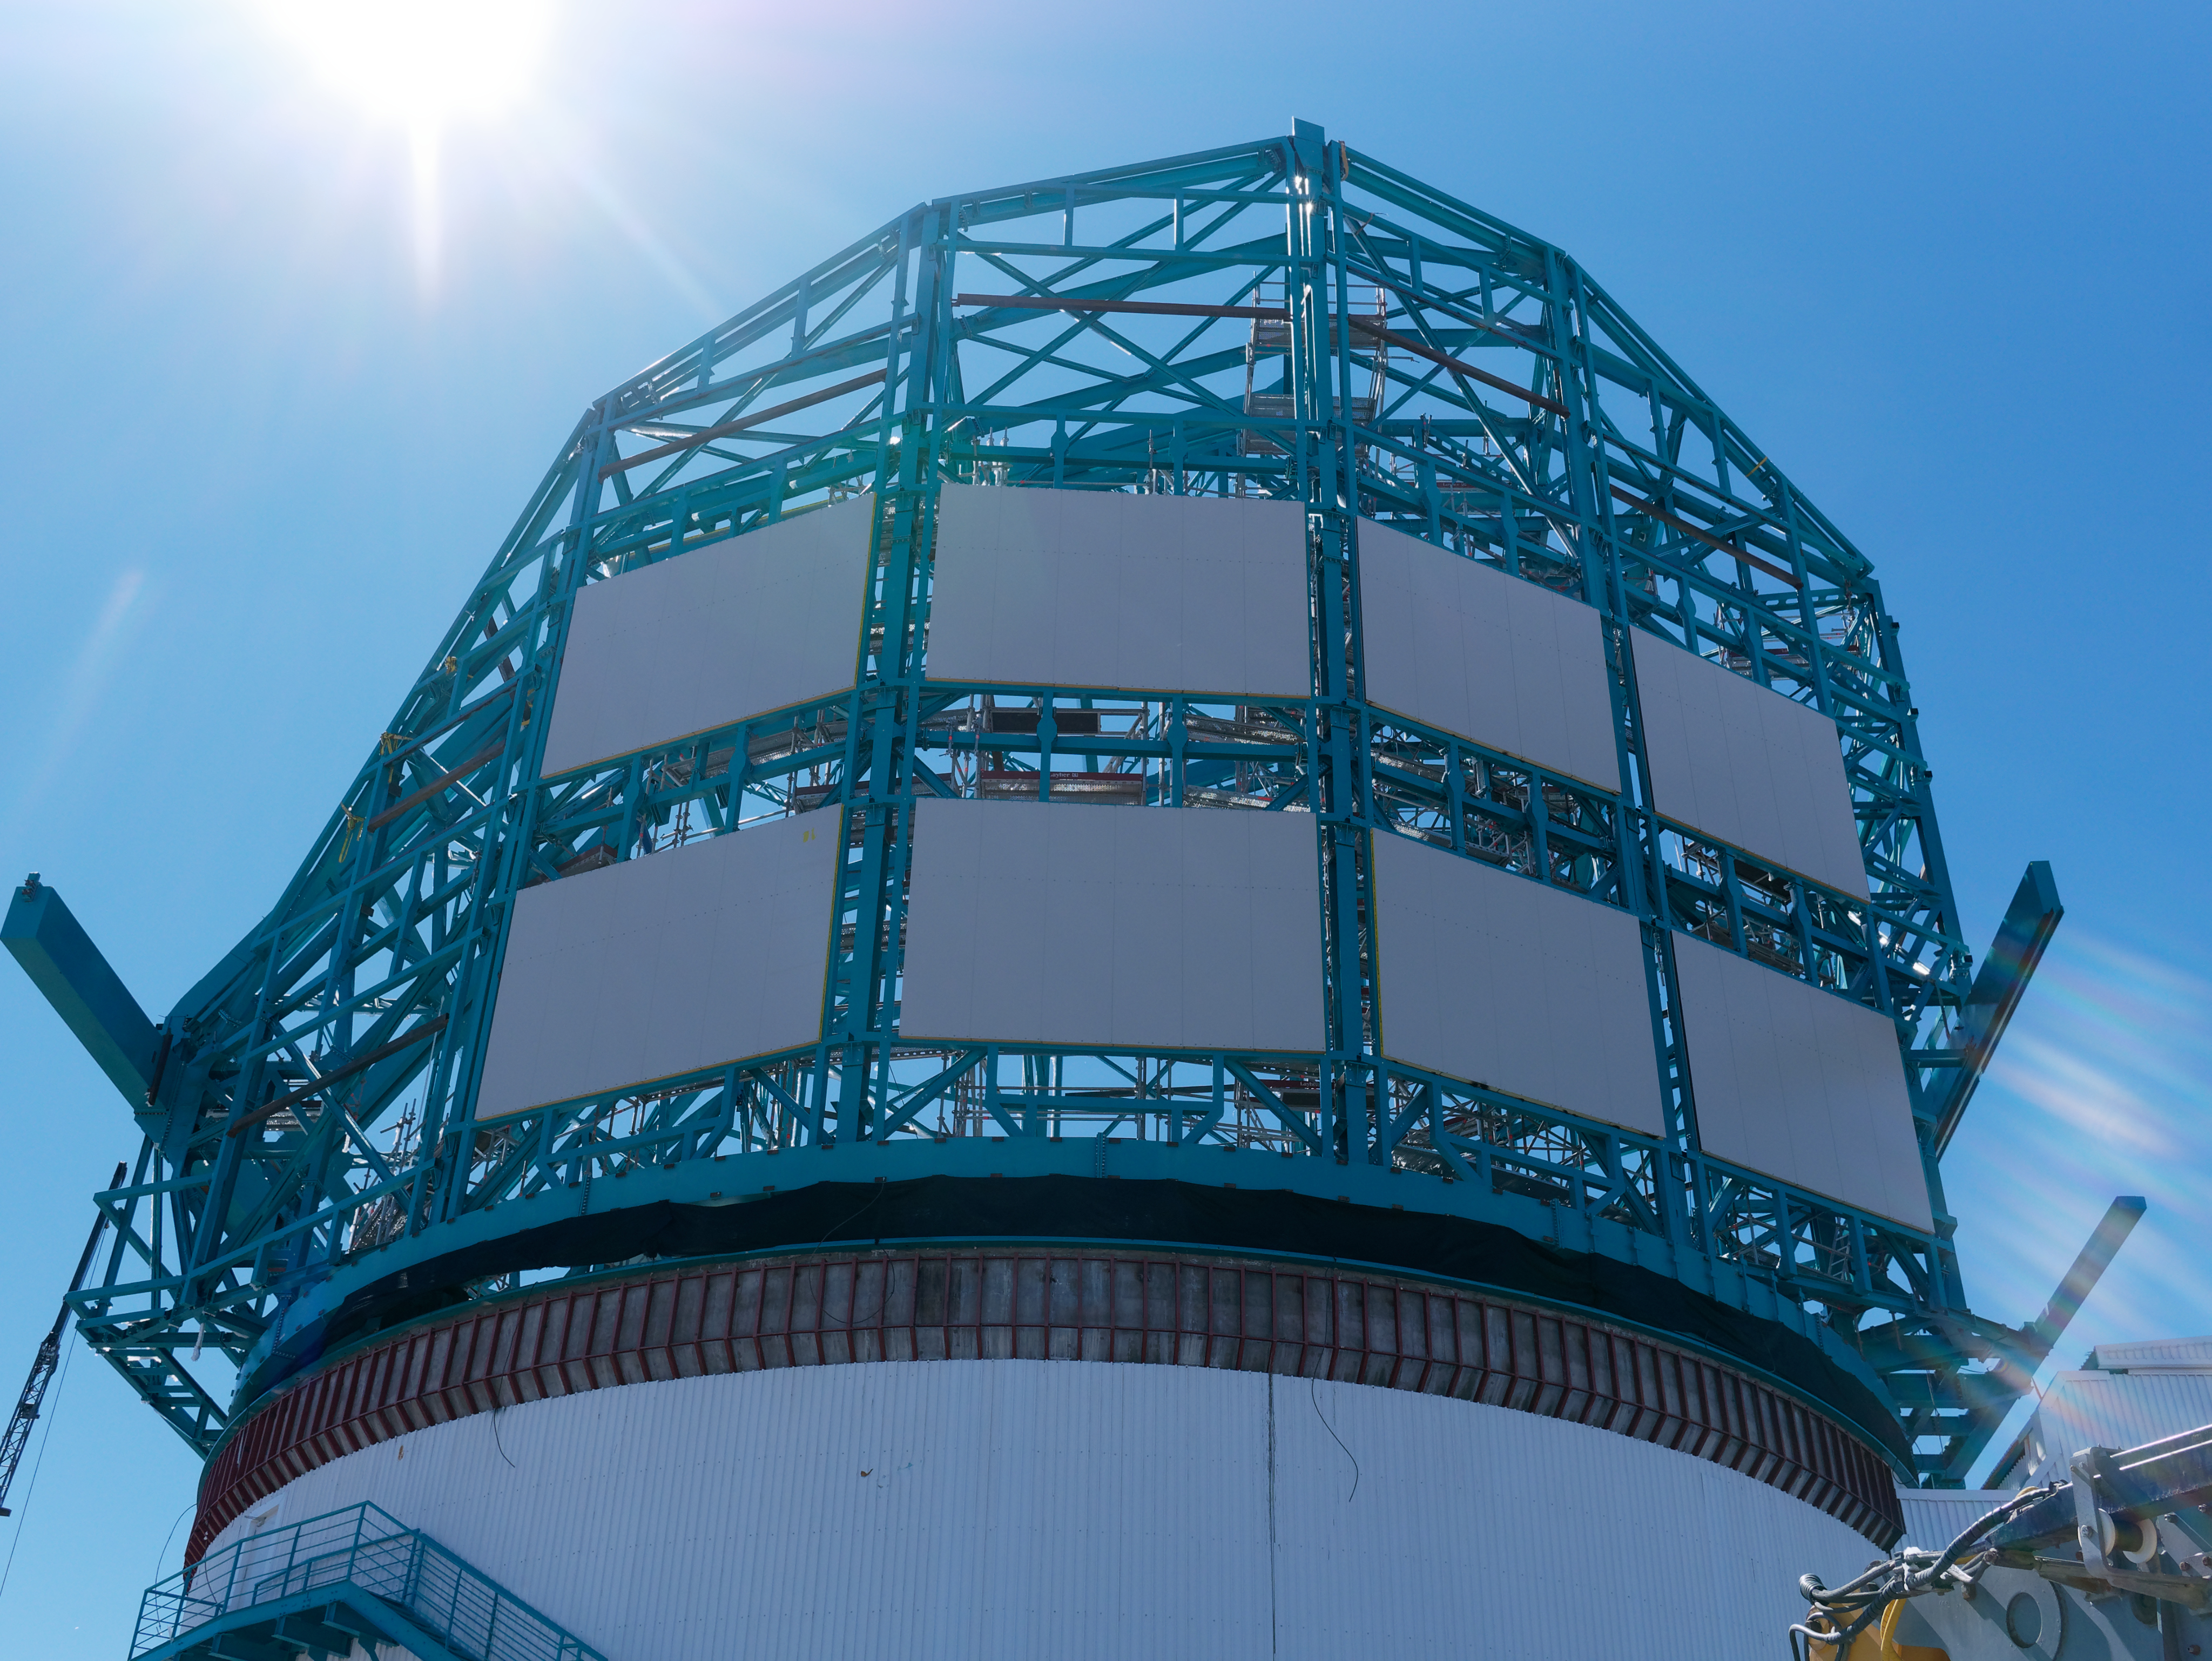

AMCL Meeting September 2019

The AURA Management Council for LSST (AMCL) met on September 11-13, 2019, in La Serena, Chile. The AMCL meets three times a year, and is AURA's oversight and advocacy committee for LSST. The meeting included a tour of the LSST summit facility construction site on Cerro Pachón.

Credit: W O'Mullane/Rubin Observatory/NSF/AURA